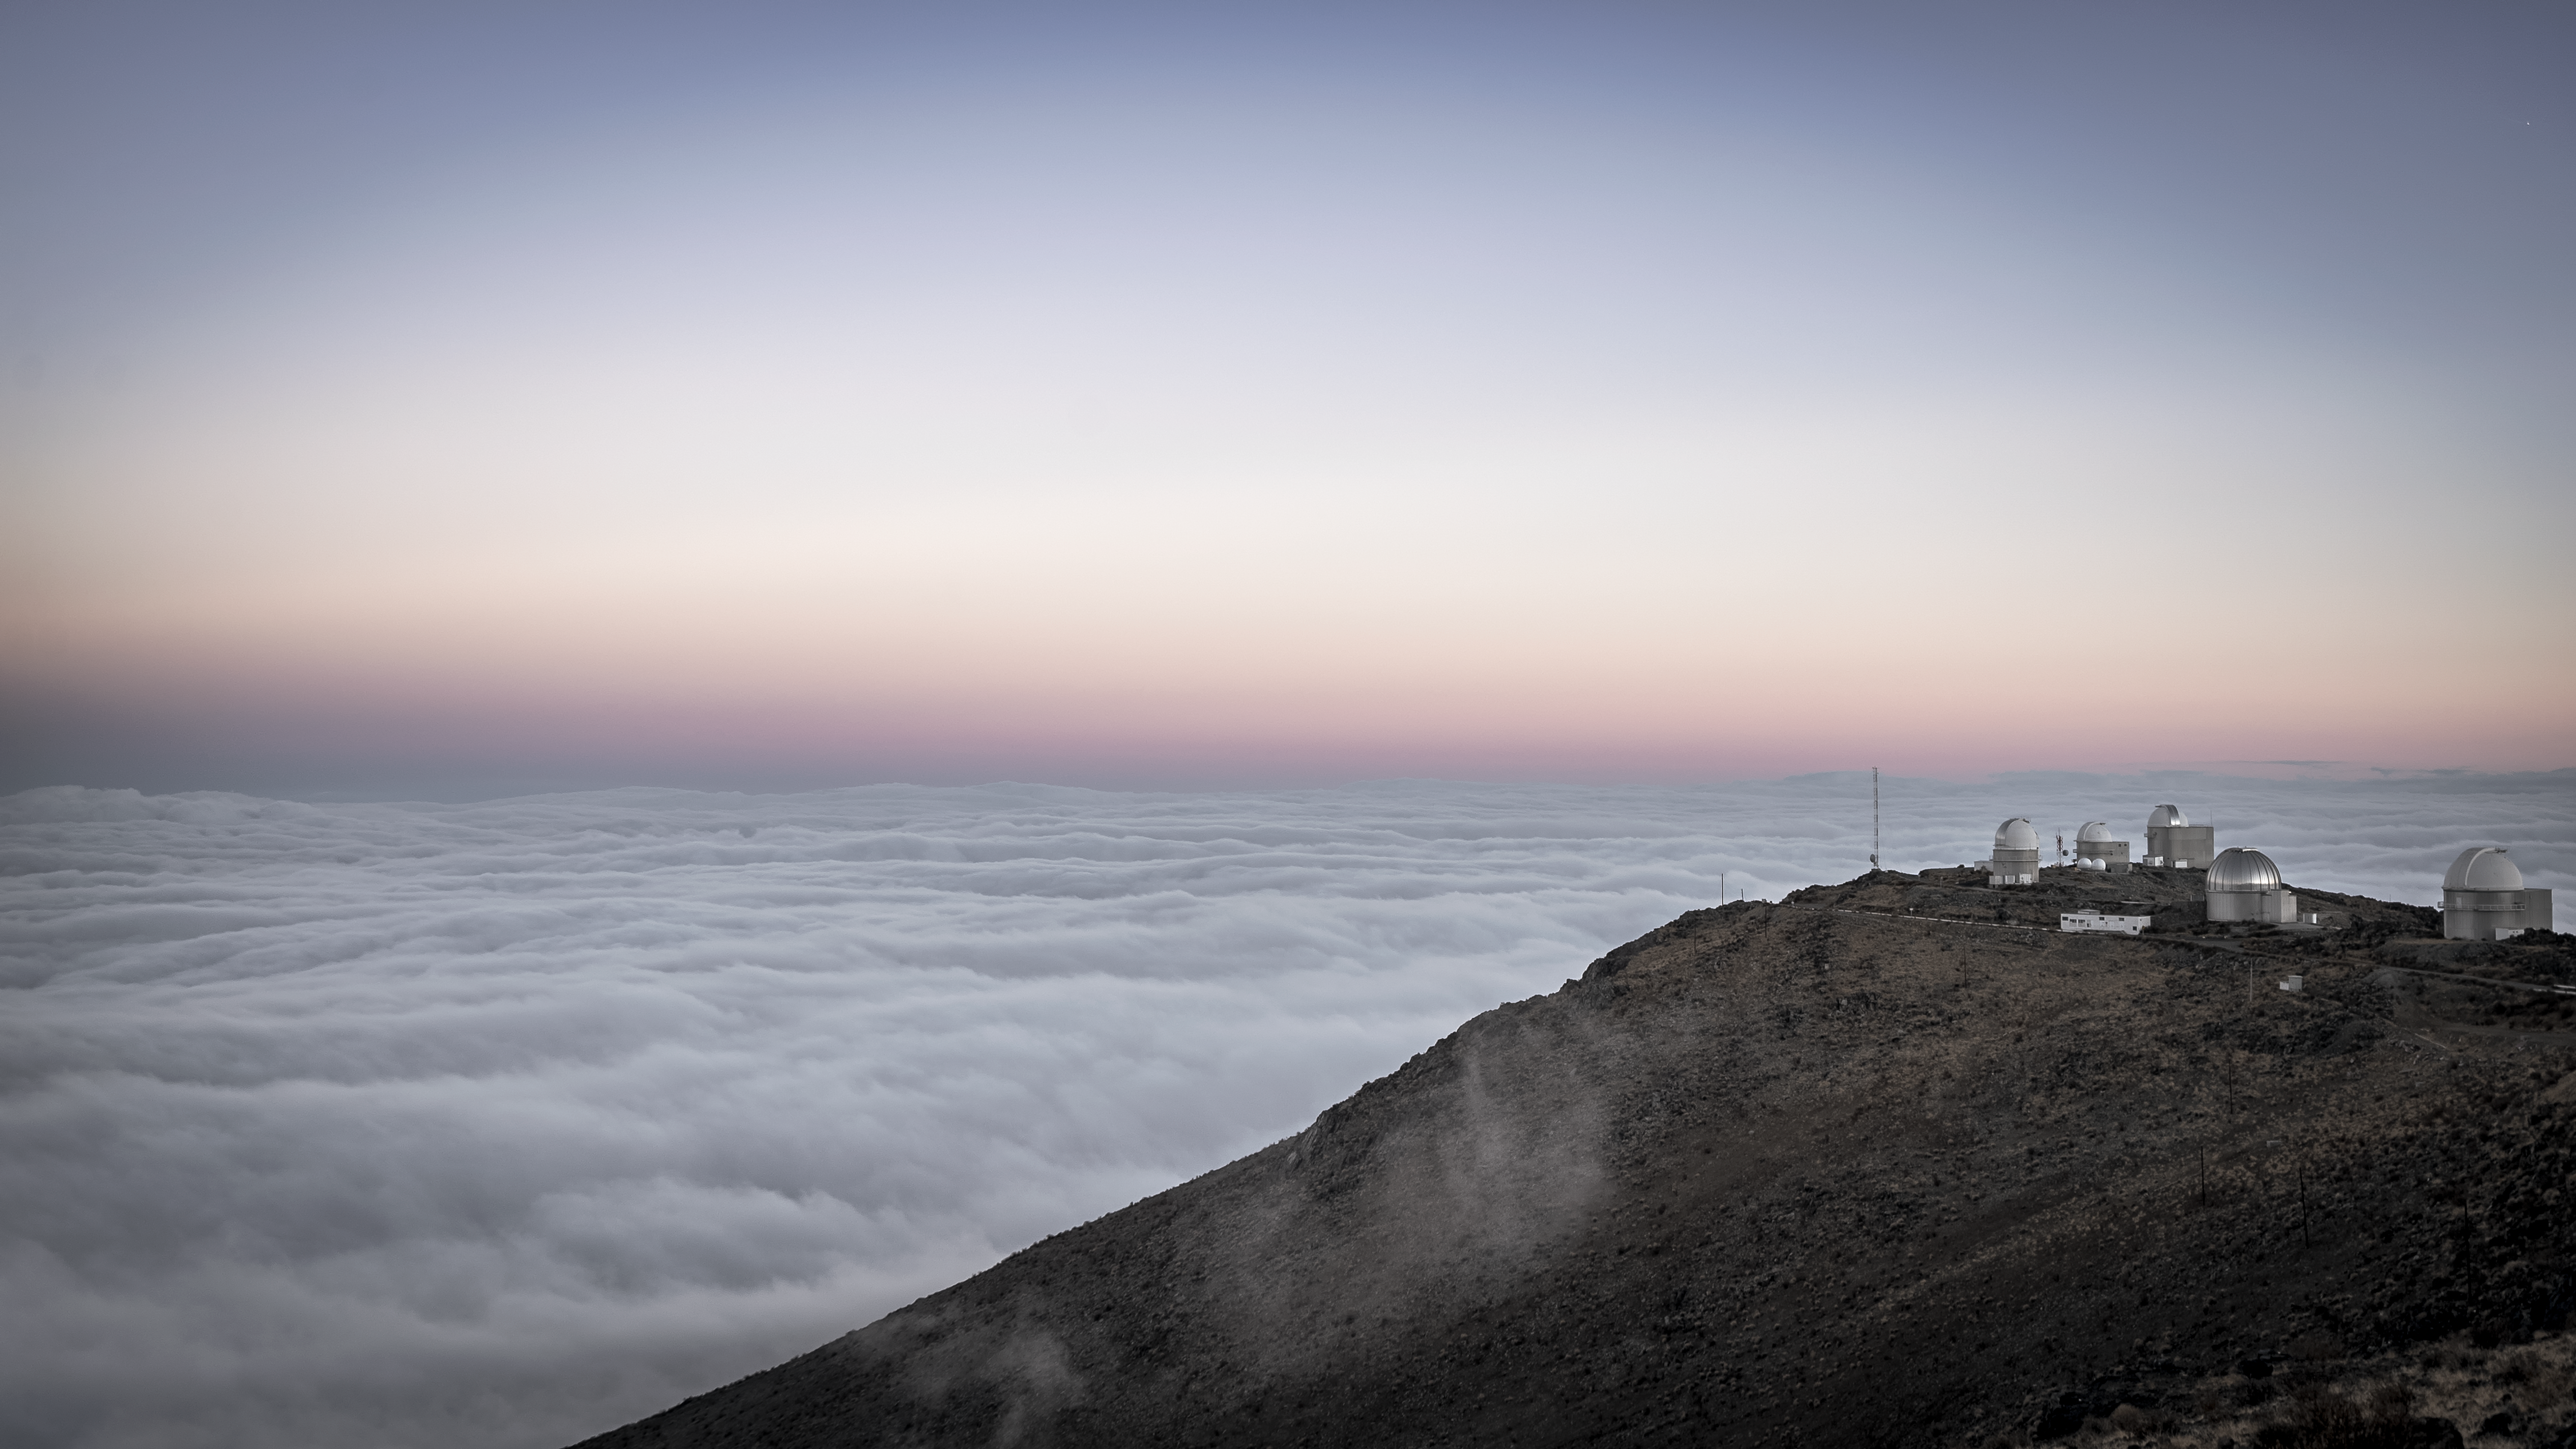

La Silla Observatory above a sea of clouds

La Silla observatory peers over a sea of clouds in Chile.

Credit: B. Wilmart/ESO